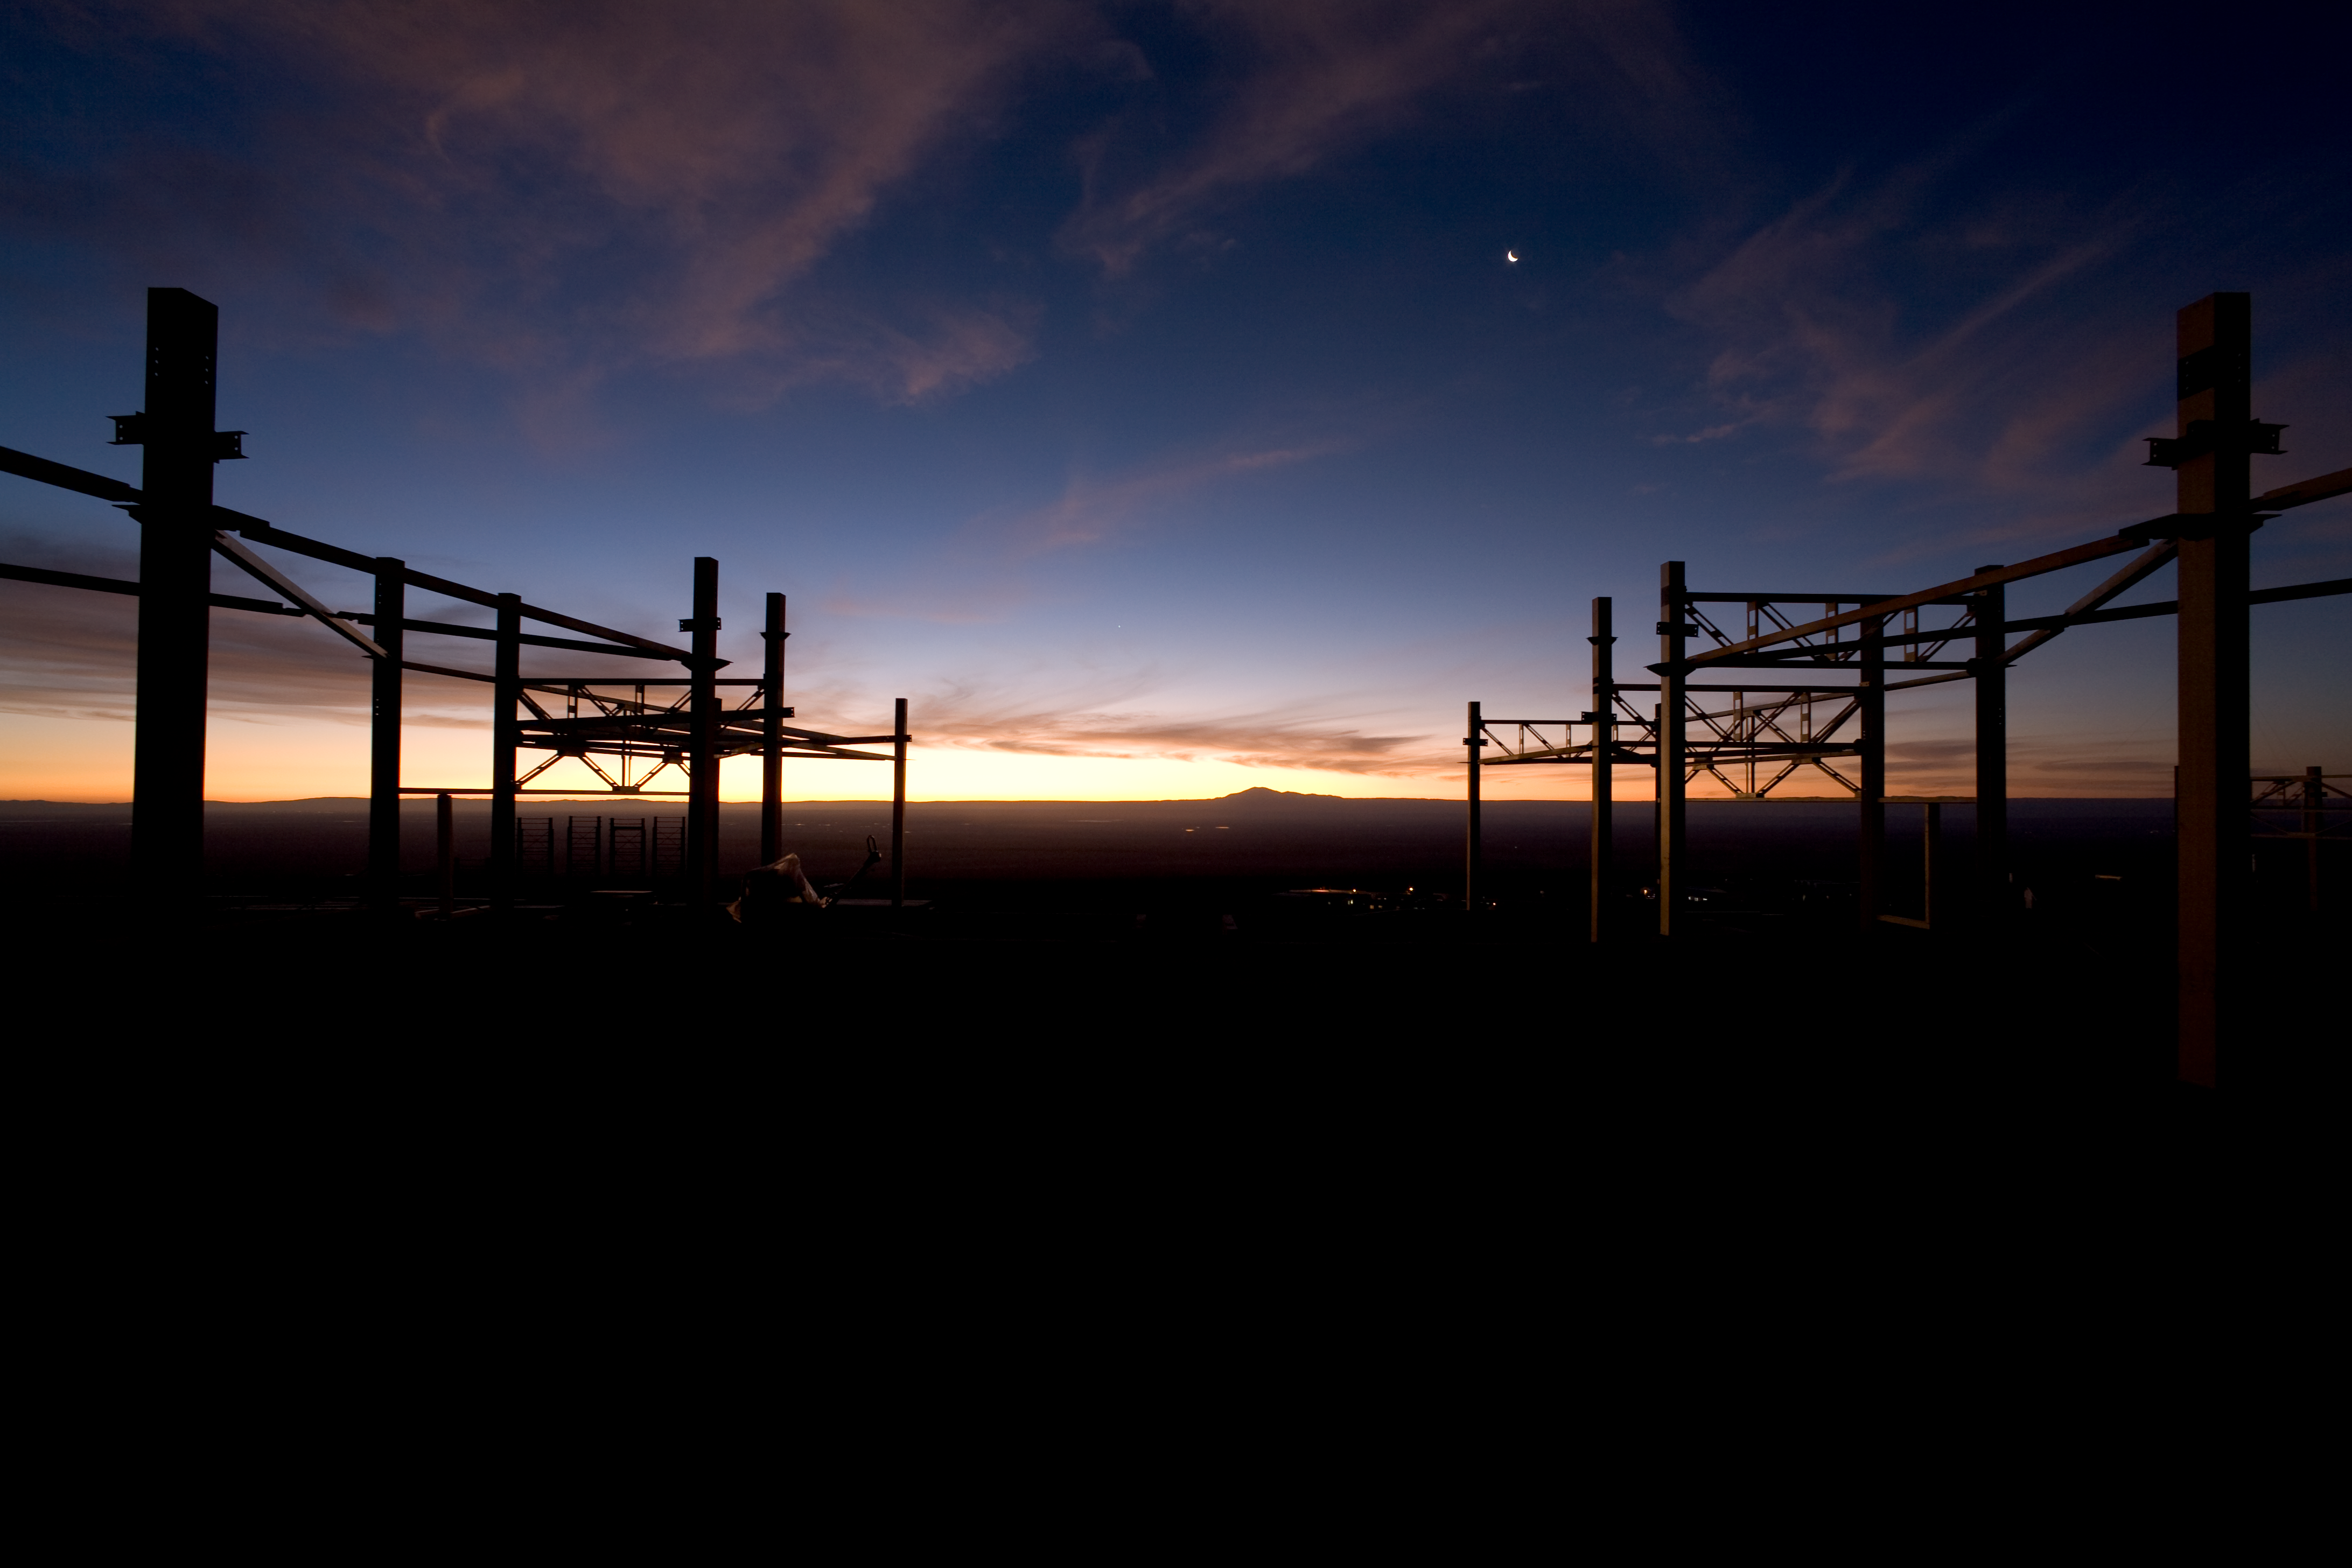

Construction of the OSF

Evening view from within the steel structure of the Operations Support Facility (OSF) during construction phase in January 2007.

Credit: ALMA (ESO/NAOJ/NRAO)